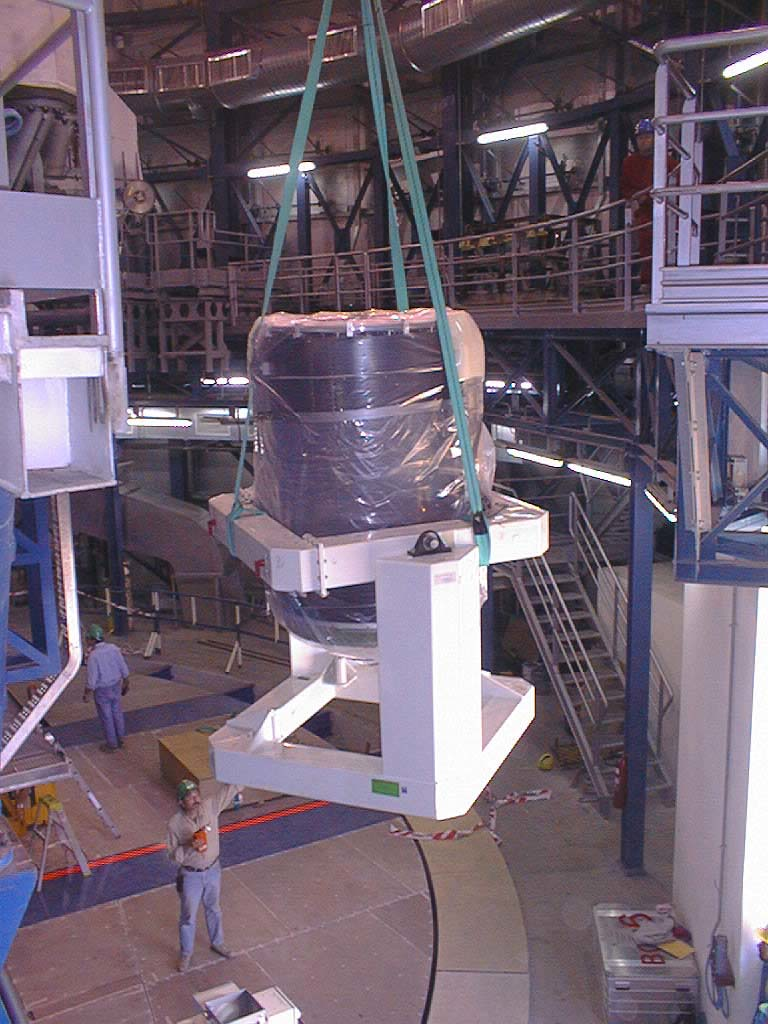

Installation of the M2 unit

The final phases of the assembly work on the first VLT 8.2-m Unit Telescope (UT1) at Paranal. The M2 Unit, on the telescope floor and protected in its handling device, is ready to be lifted to the Nasmyth platform. (Photo obtained on March 10, 1998).

Credit: ESO